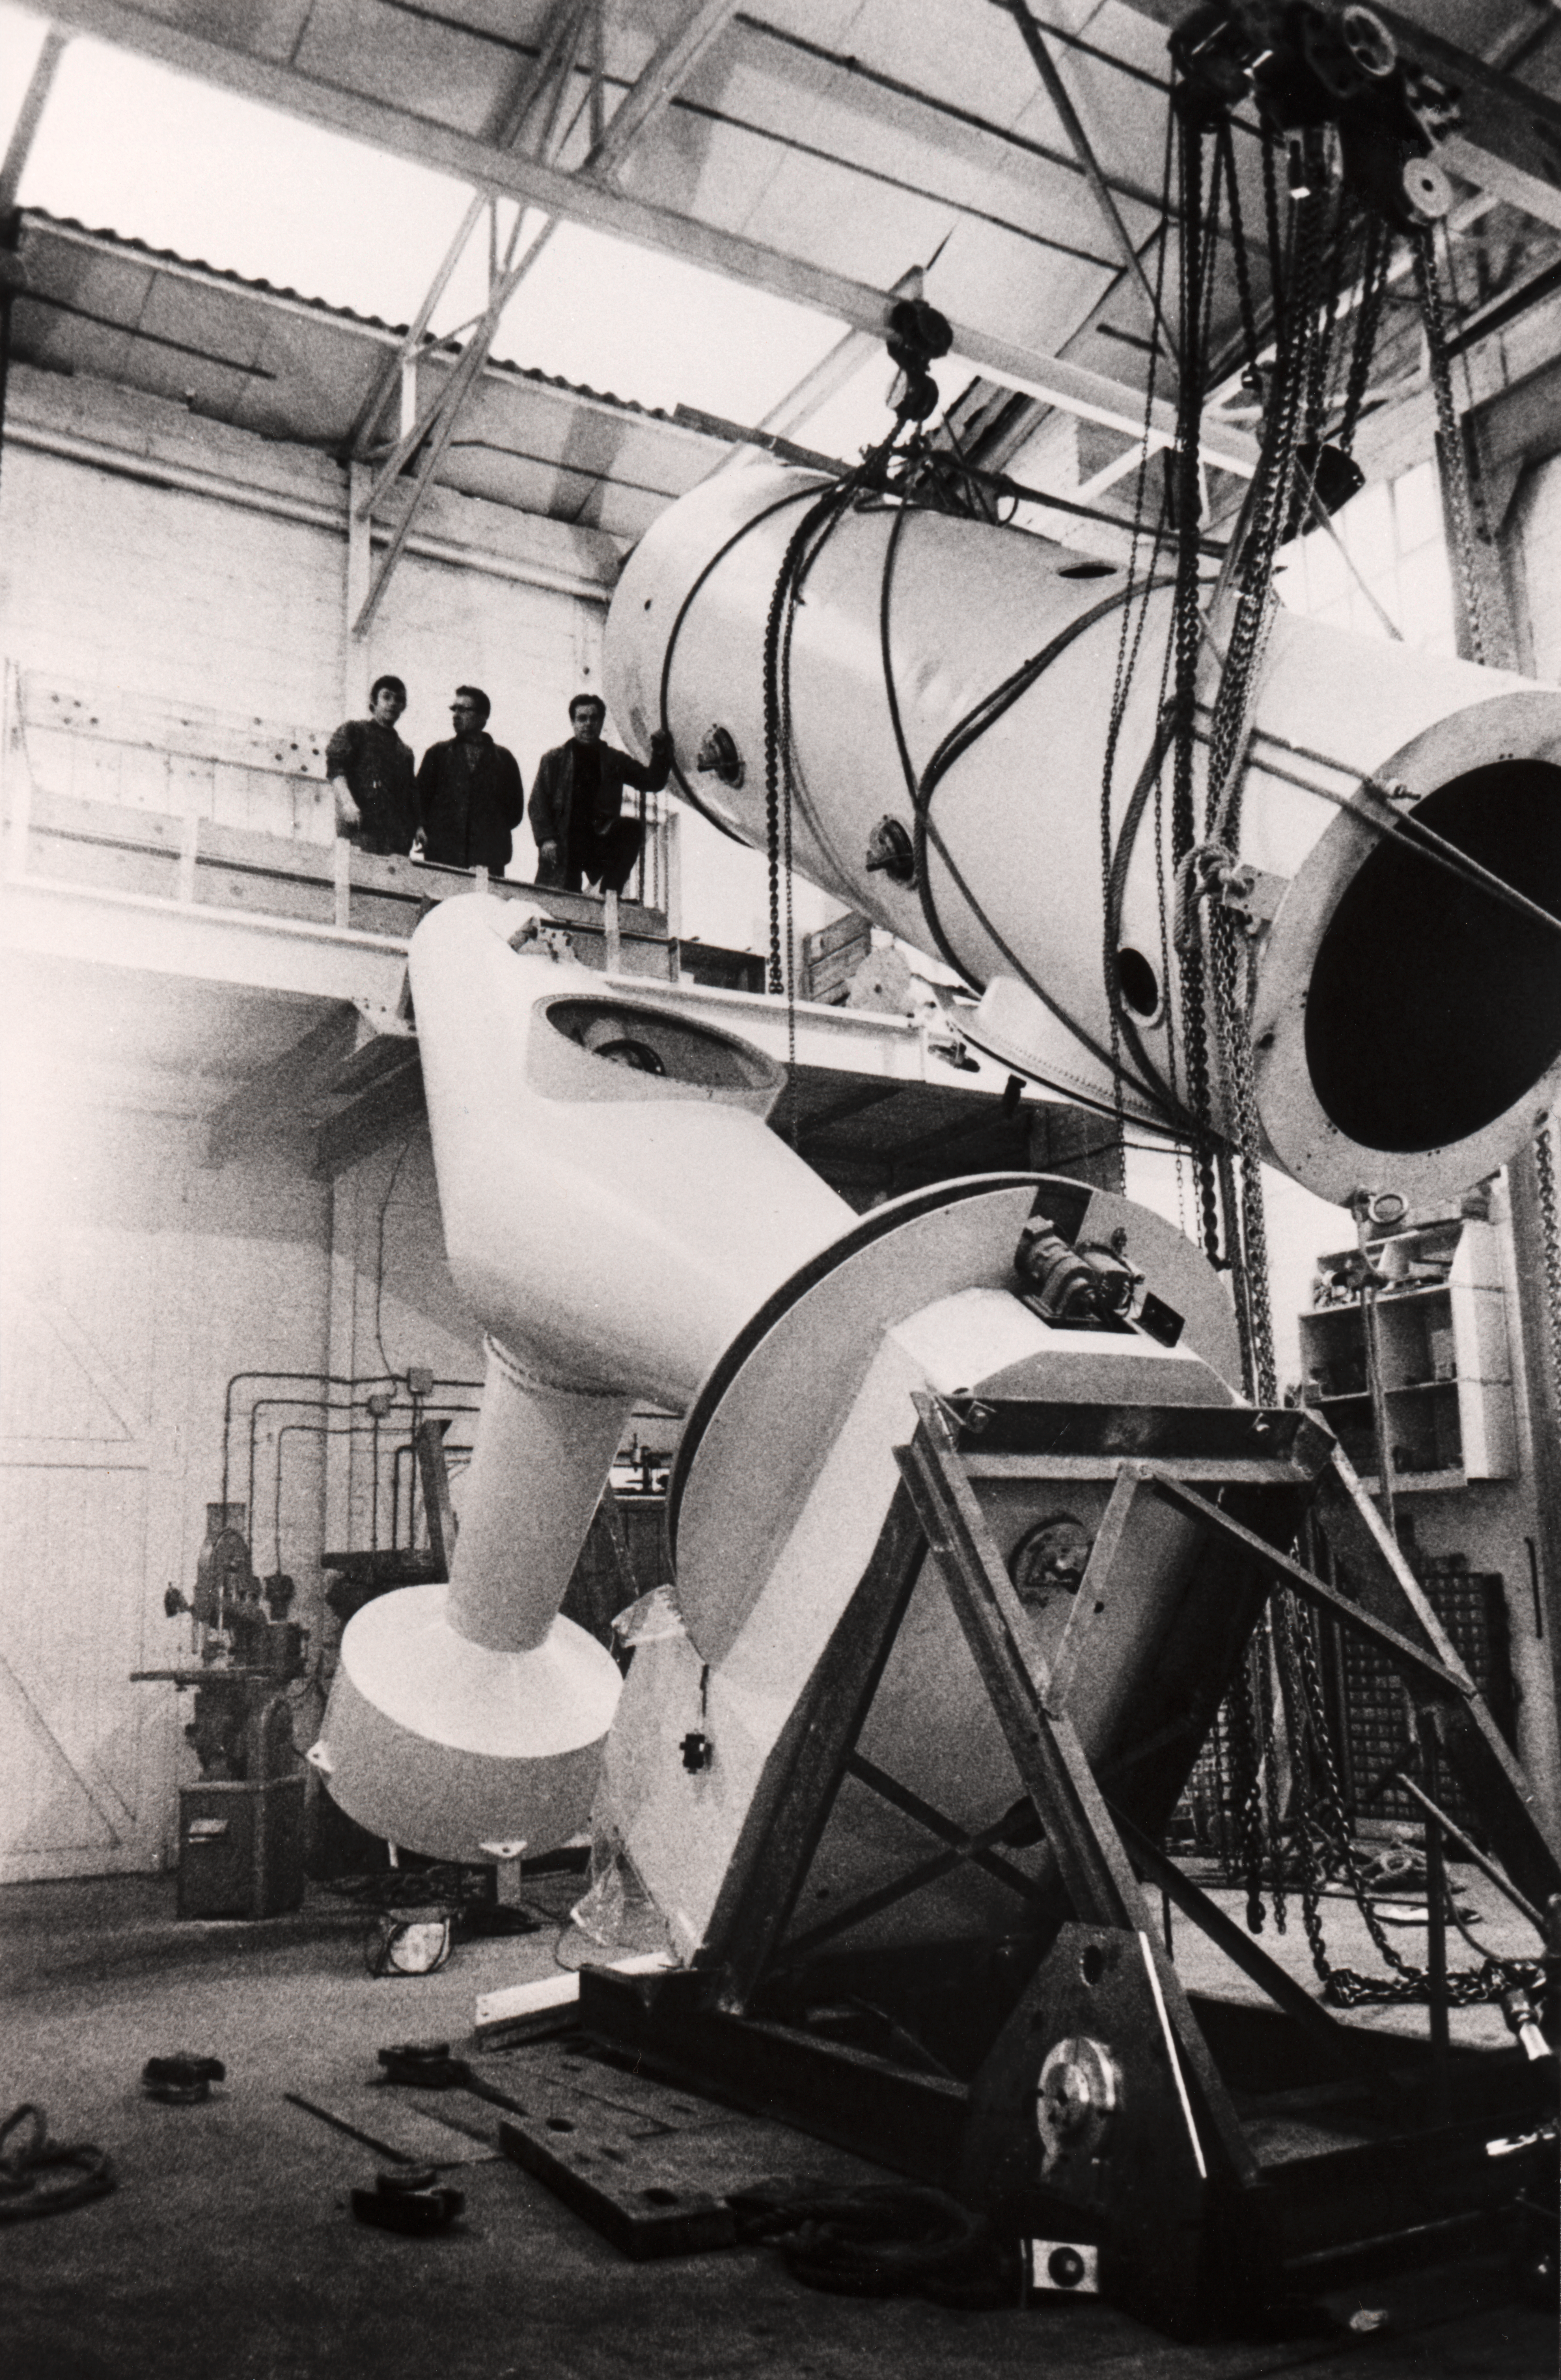

The ESO 1.52-metre telescope

The ESO 1.52-metre telescope at REOSC, 1968, See Blaauw's book, p.76f.

Credit: ESO